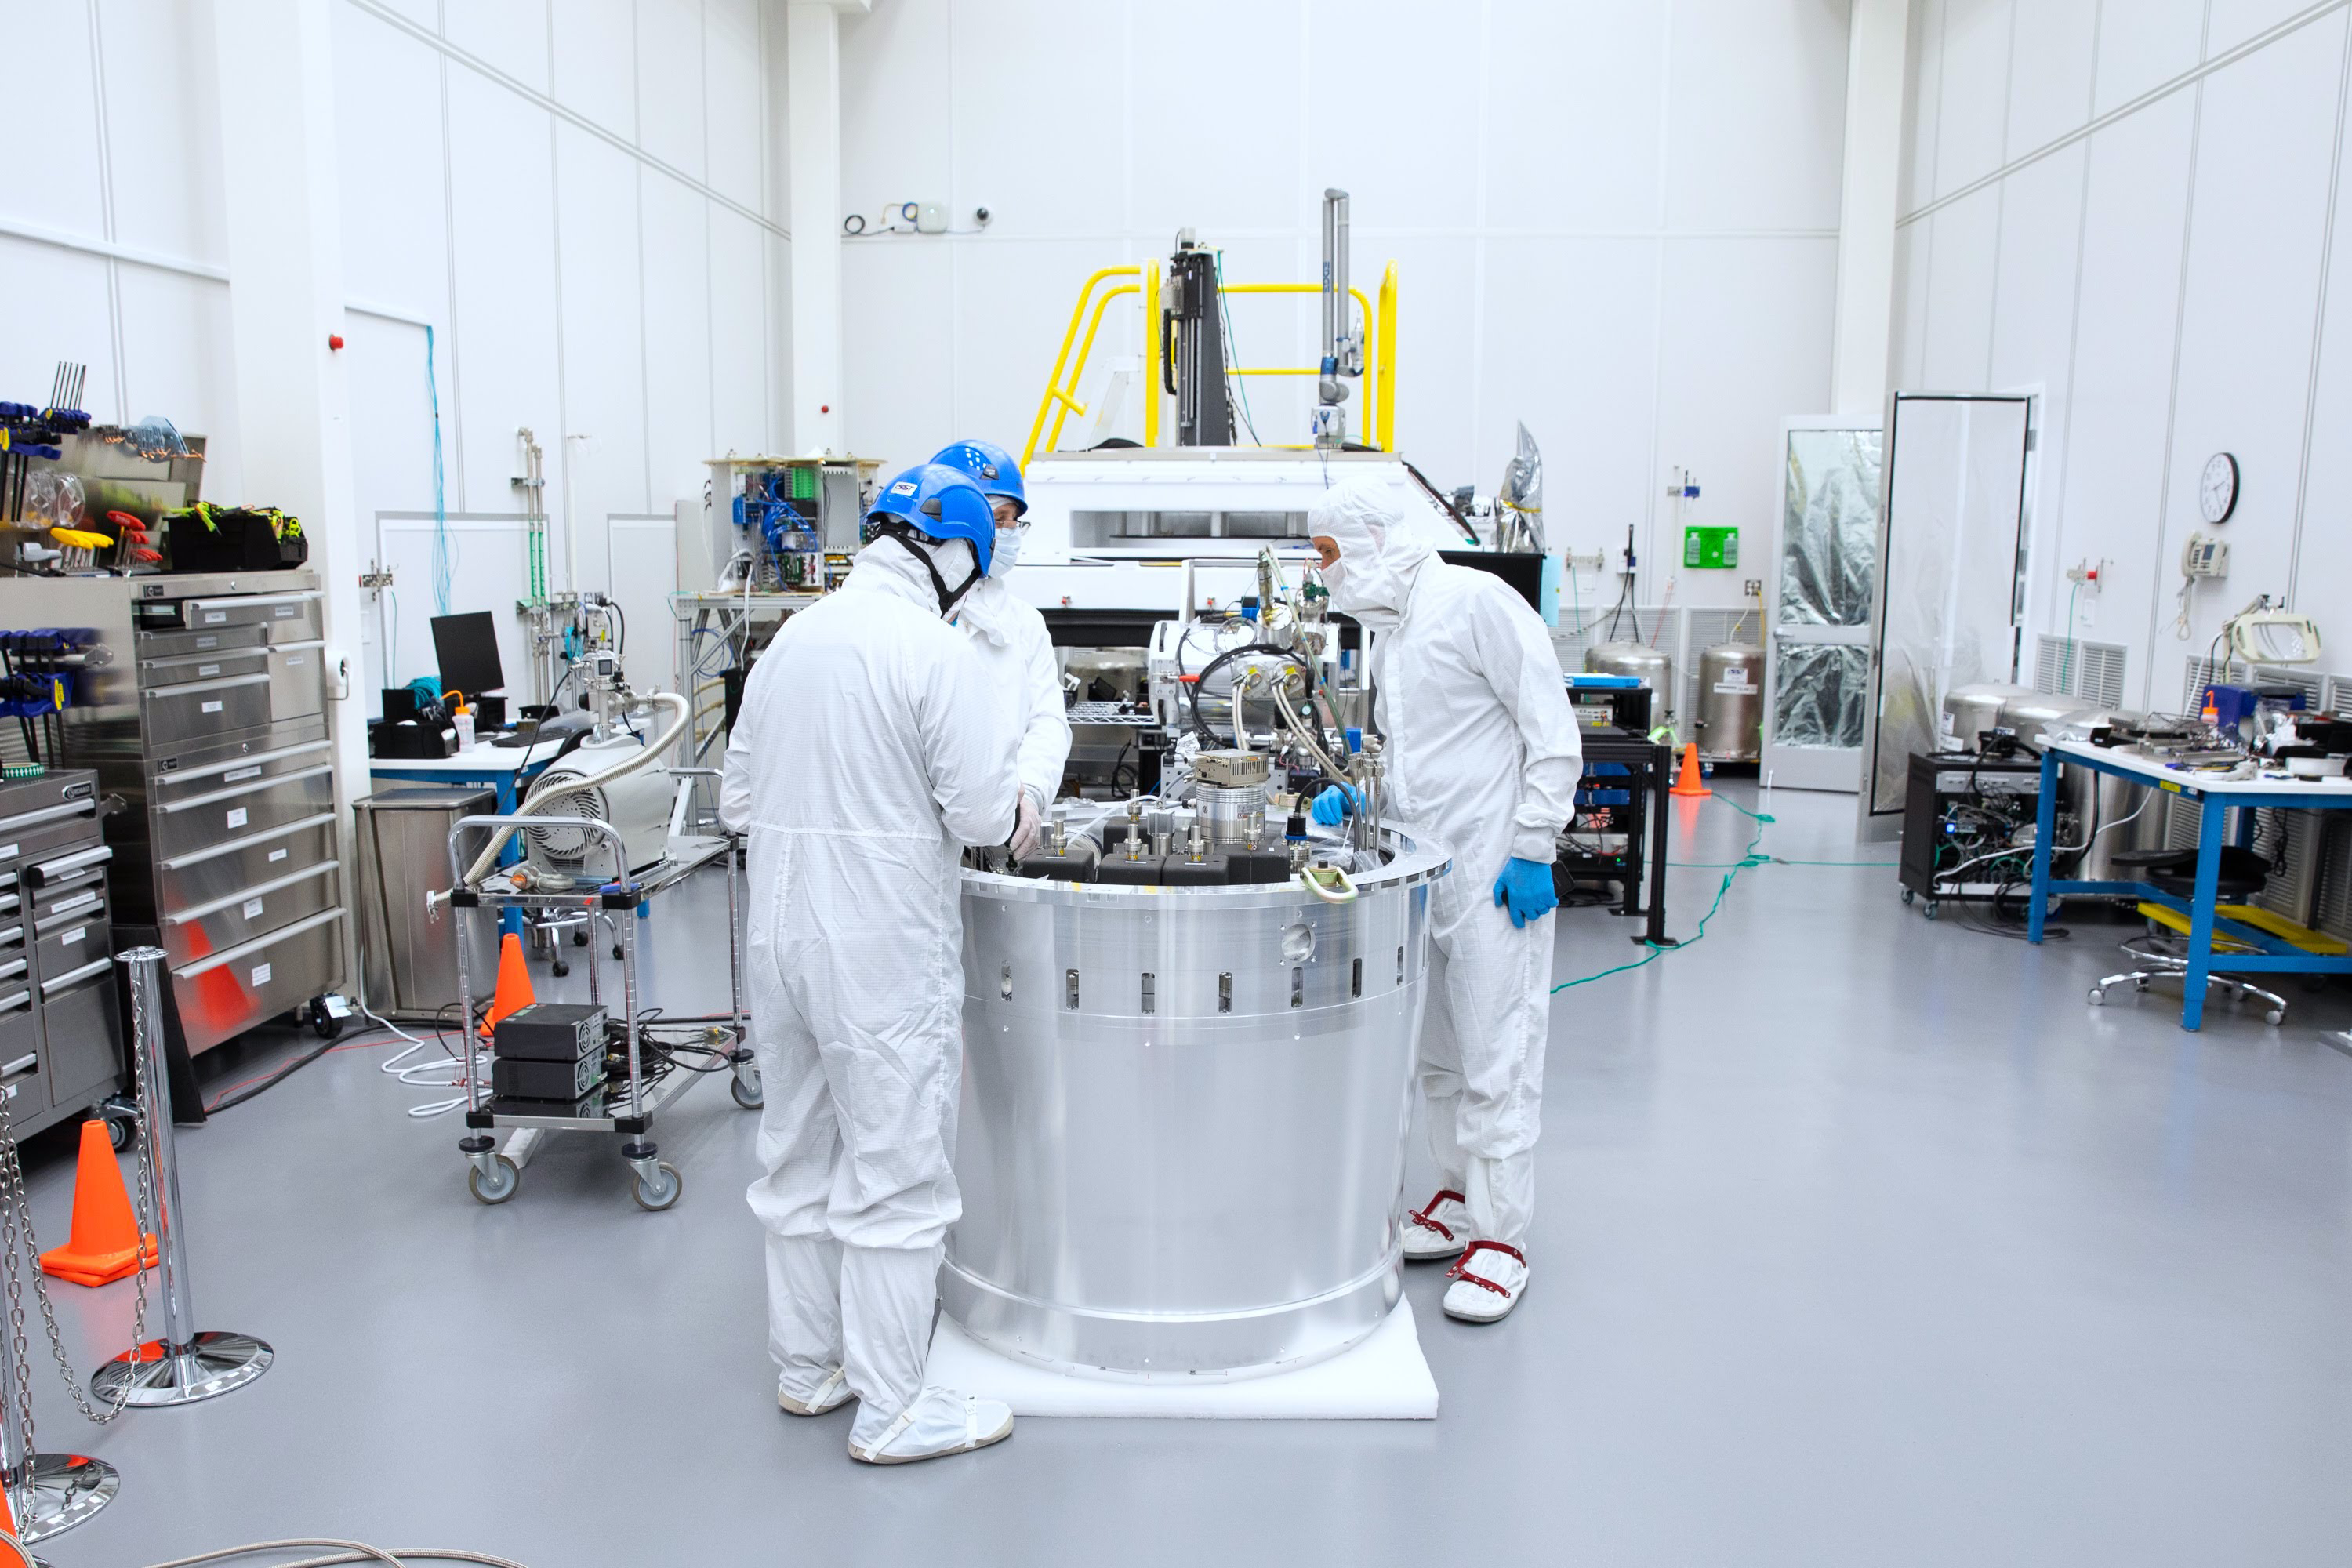

One Cool Camera: LSST’s Cryostat Assembly Completed

The cryostat assembly was built in a different clean room at SLAC and then delivered to the integration team. Here, the cryostat assembly is unwrapped and inspected after transportation.

Credit: Andy Freeberg/SLAC National Accelerator Laboratory Learn more: lsst.slac.stanford.edu